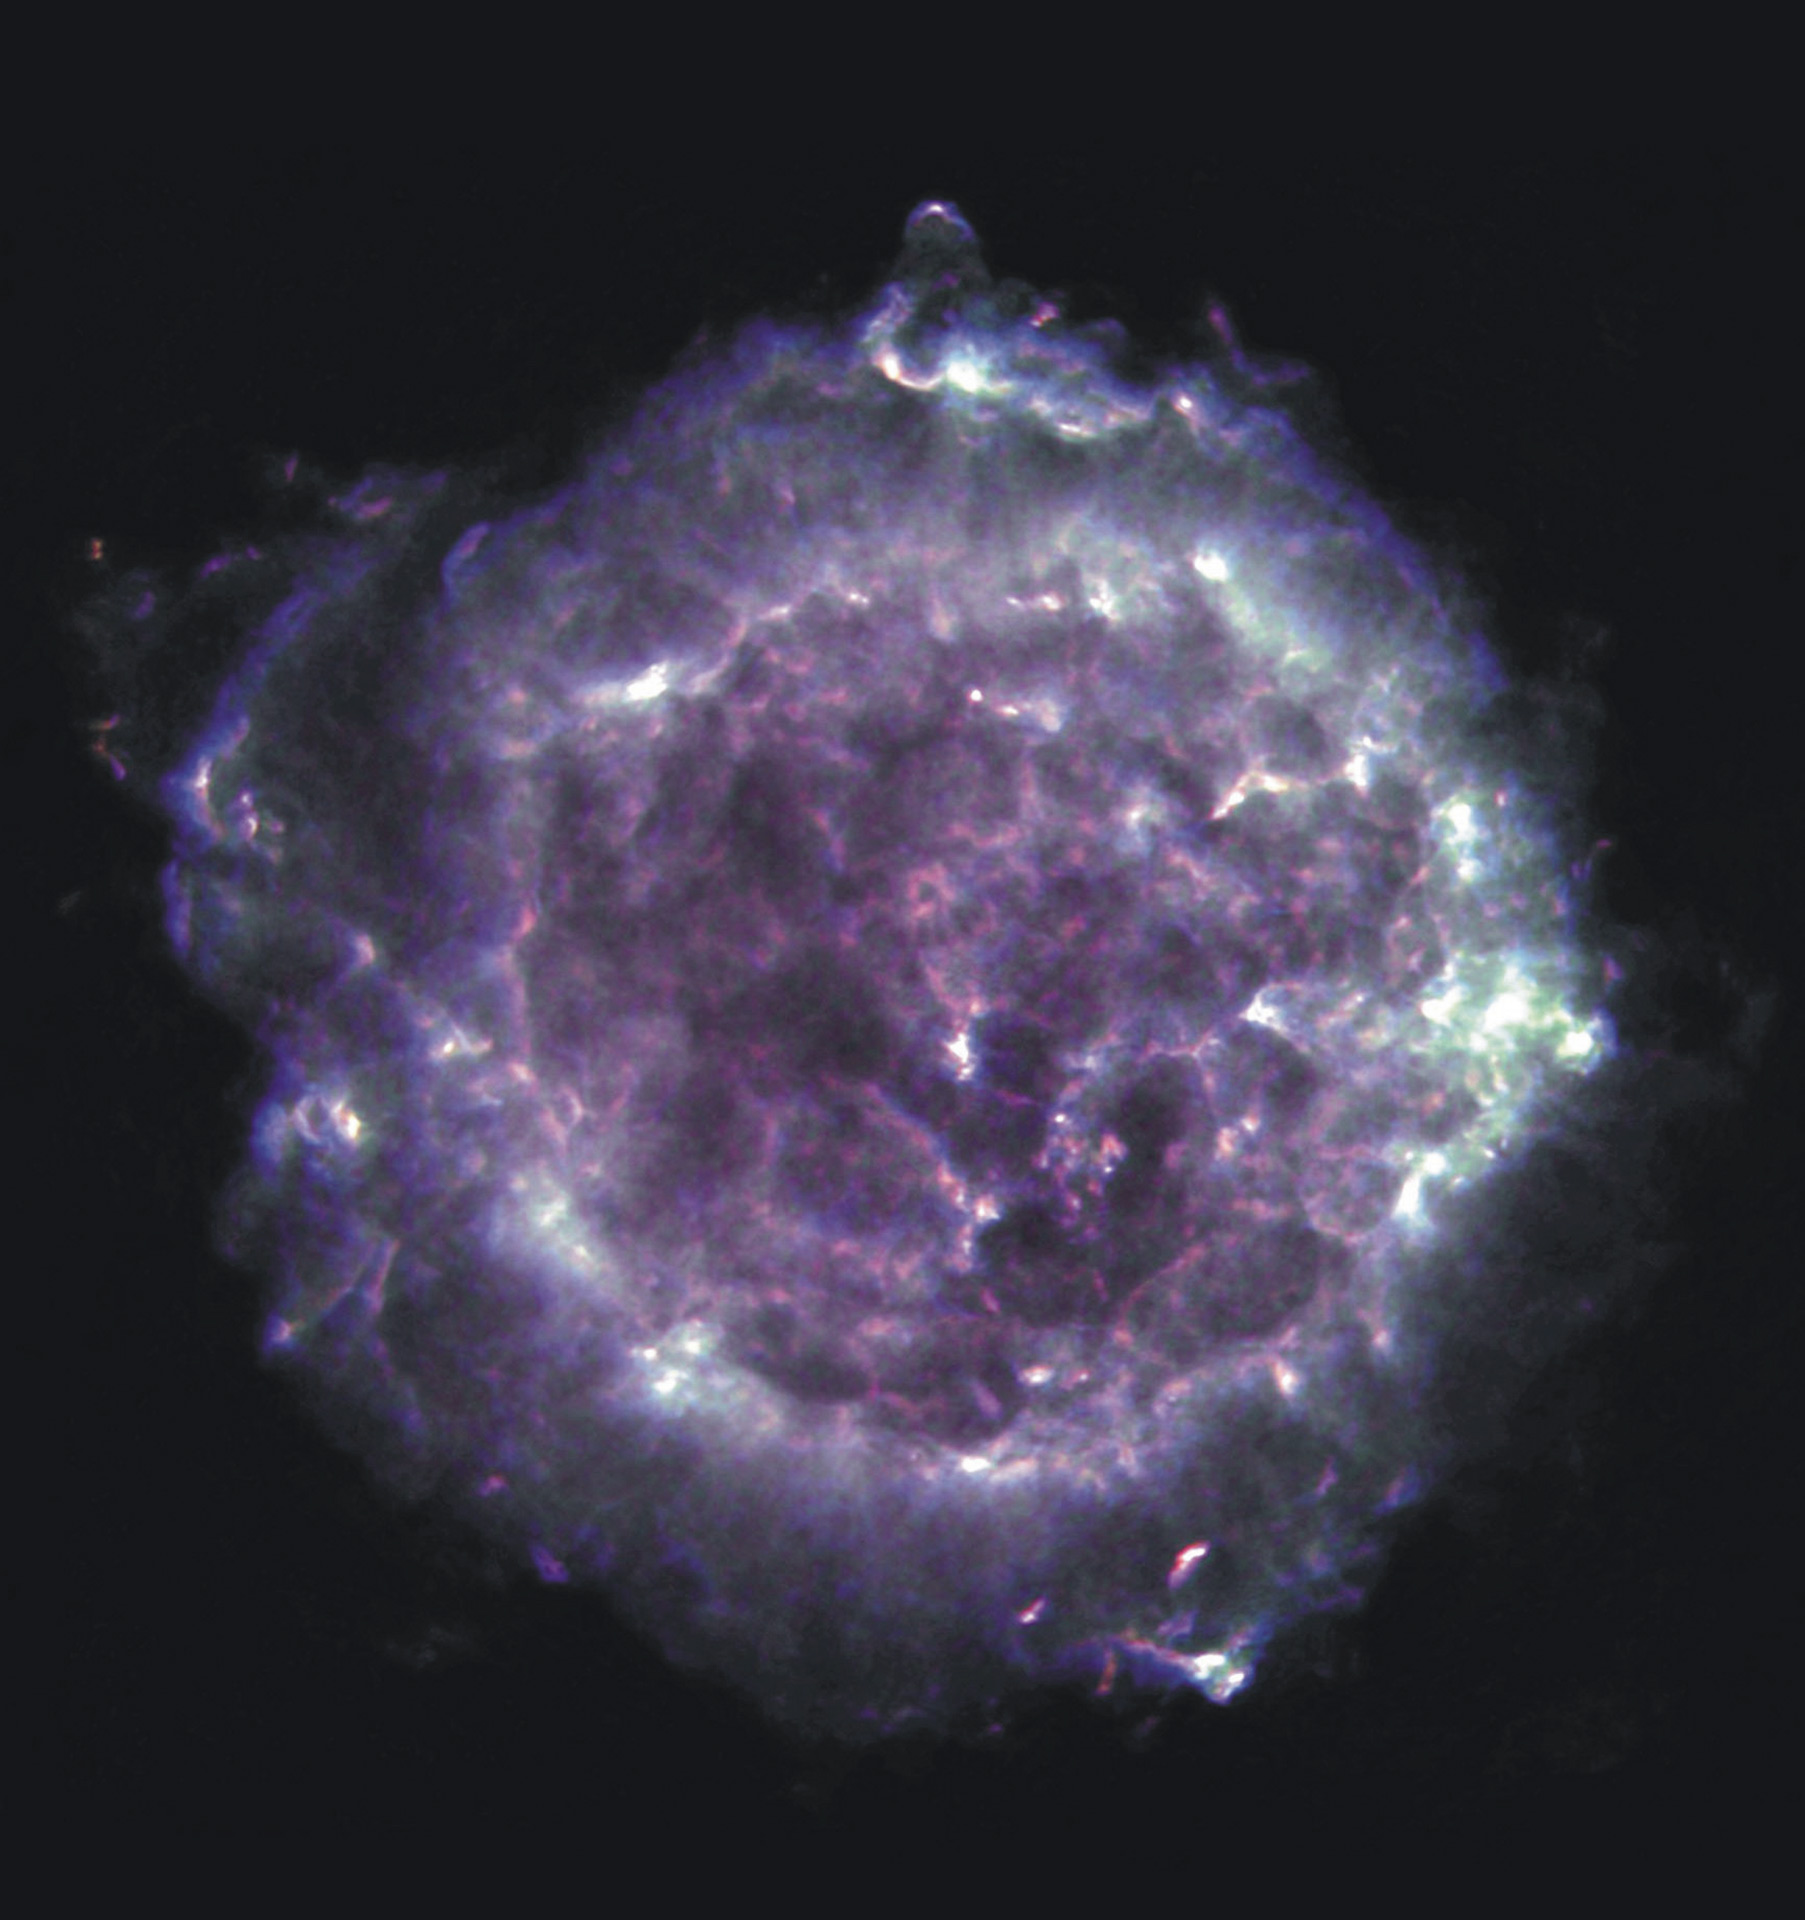

Cassiopeia A

Cassiopeia A is the remnant of a supernova explosion that appeared in our sky over 300 years ago in our Galaxy, at a distance of about 11,000 light years from us. Its name is derived from the constellation in which it is seen: Cassiopeia, the Queen. A supernova is the explosion that occurs at the end of a massive star's life; and Cassiopeia A is the expanding shell of material that remains from such an explosion. This radio image of Cassiopeia A was created with the National Science Foundation's Very Large Array telescope in New Mexico. Cassiopeia A is one of the brightest radio sources in the sky, and has been a popular target of study for radio astronomers for decades. The material that was ejected from the supernova explosion can be seen in this image as bright filaments.

Credit: L. Rudnick, T. Delaney, J. Keohane & B. Koralesky, image composite by T. Rector